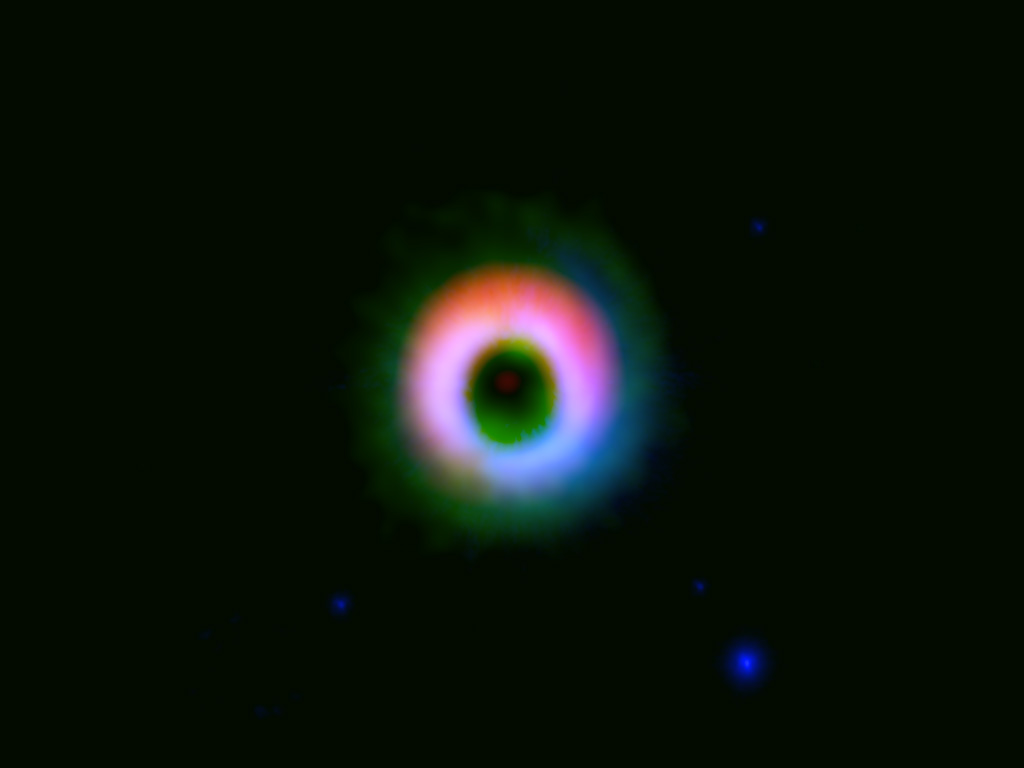

Formation Site of a Giant Planetary System

Dust and gas disk around HD142527. The dust and gas distributions observed by ALMA are shown in red and green, respectively. Near-infrared image taken by the NAOJ Subaru Telescope is shown in blue. The image clearly shows that the dust is concentrated in the northern (upper) part of the disk.

Credit: ALMA (ESO/NAOJ/NRAO), NAOJ, Fukagawa et al